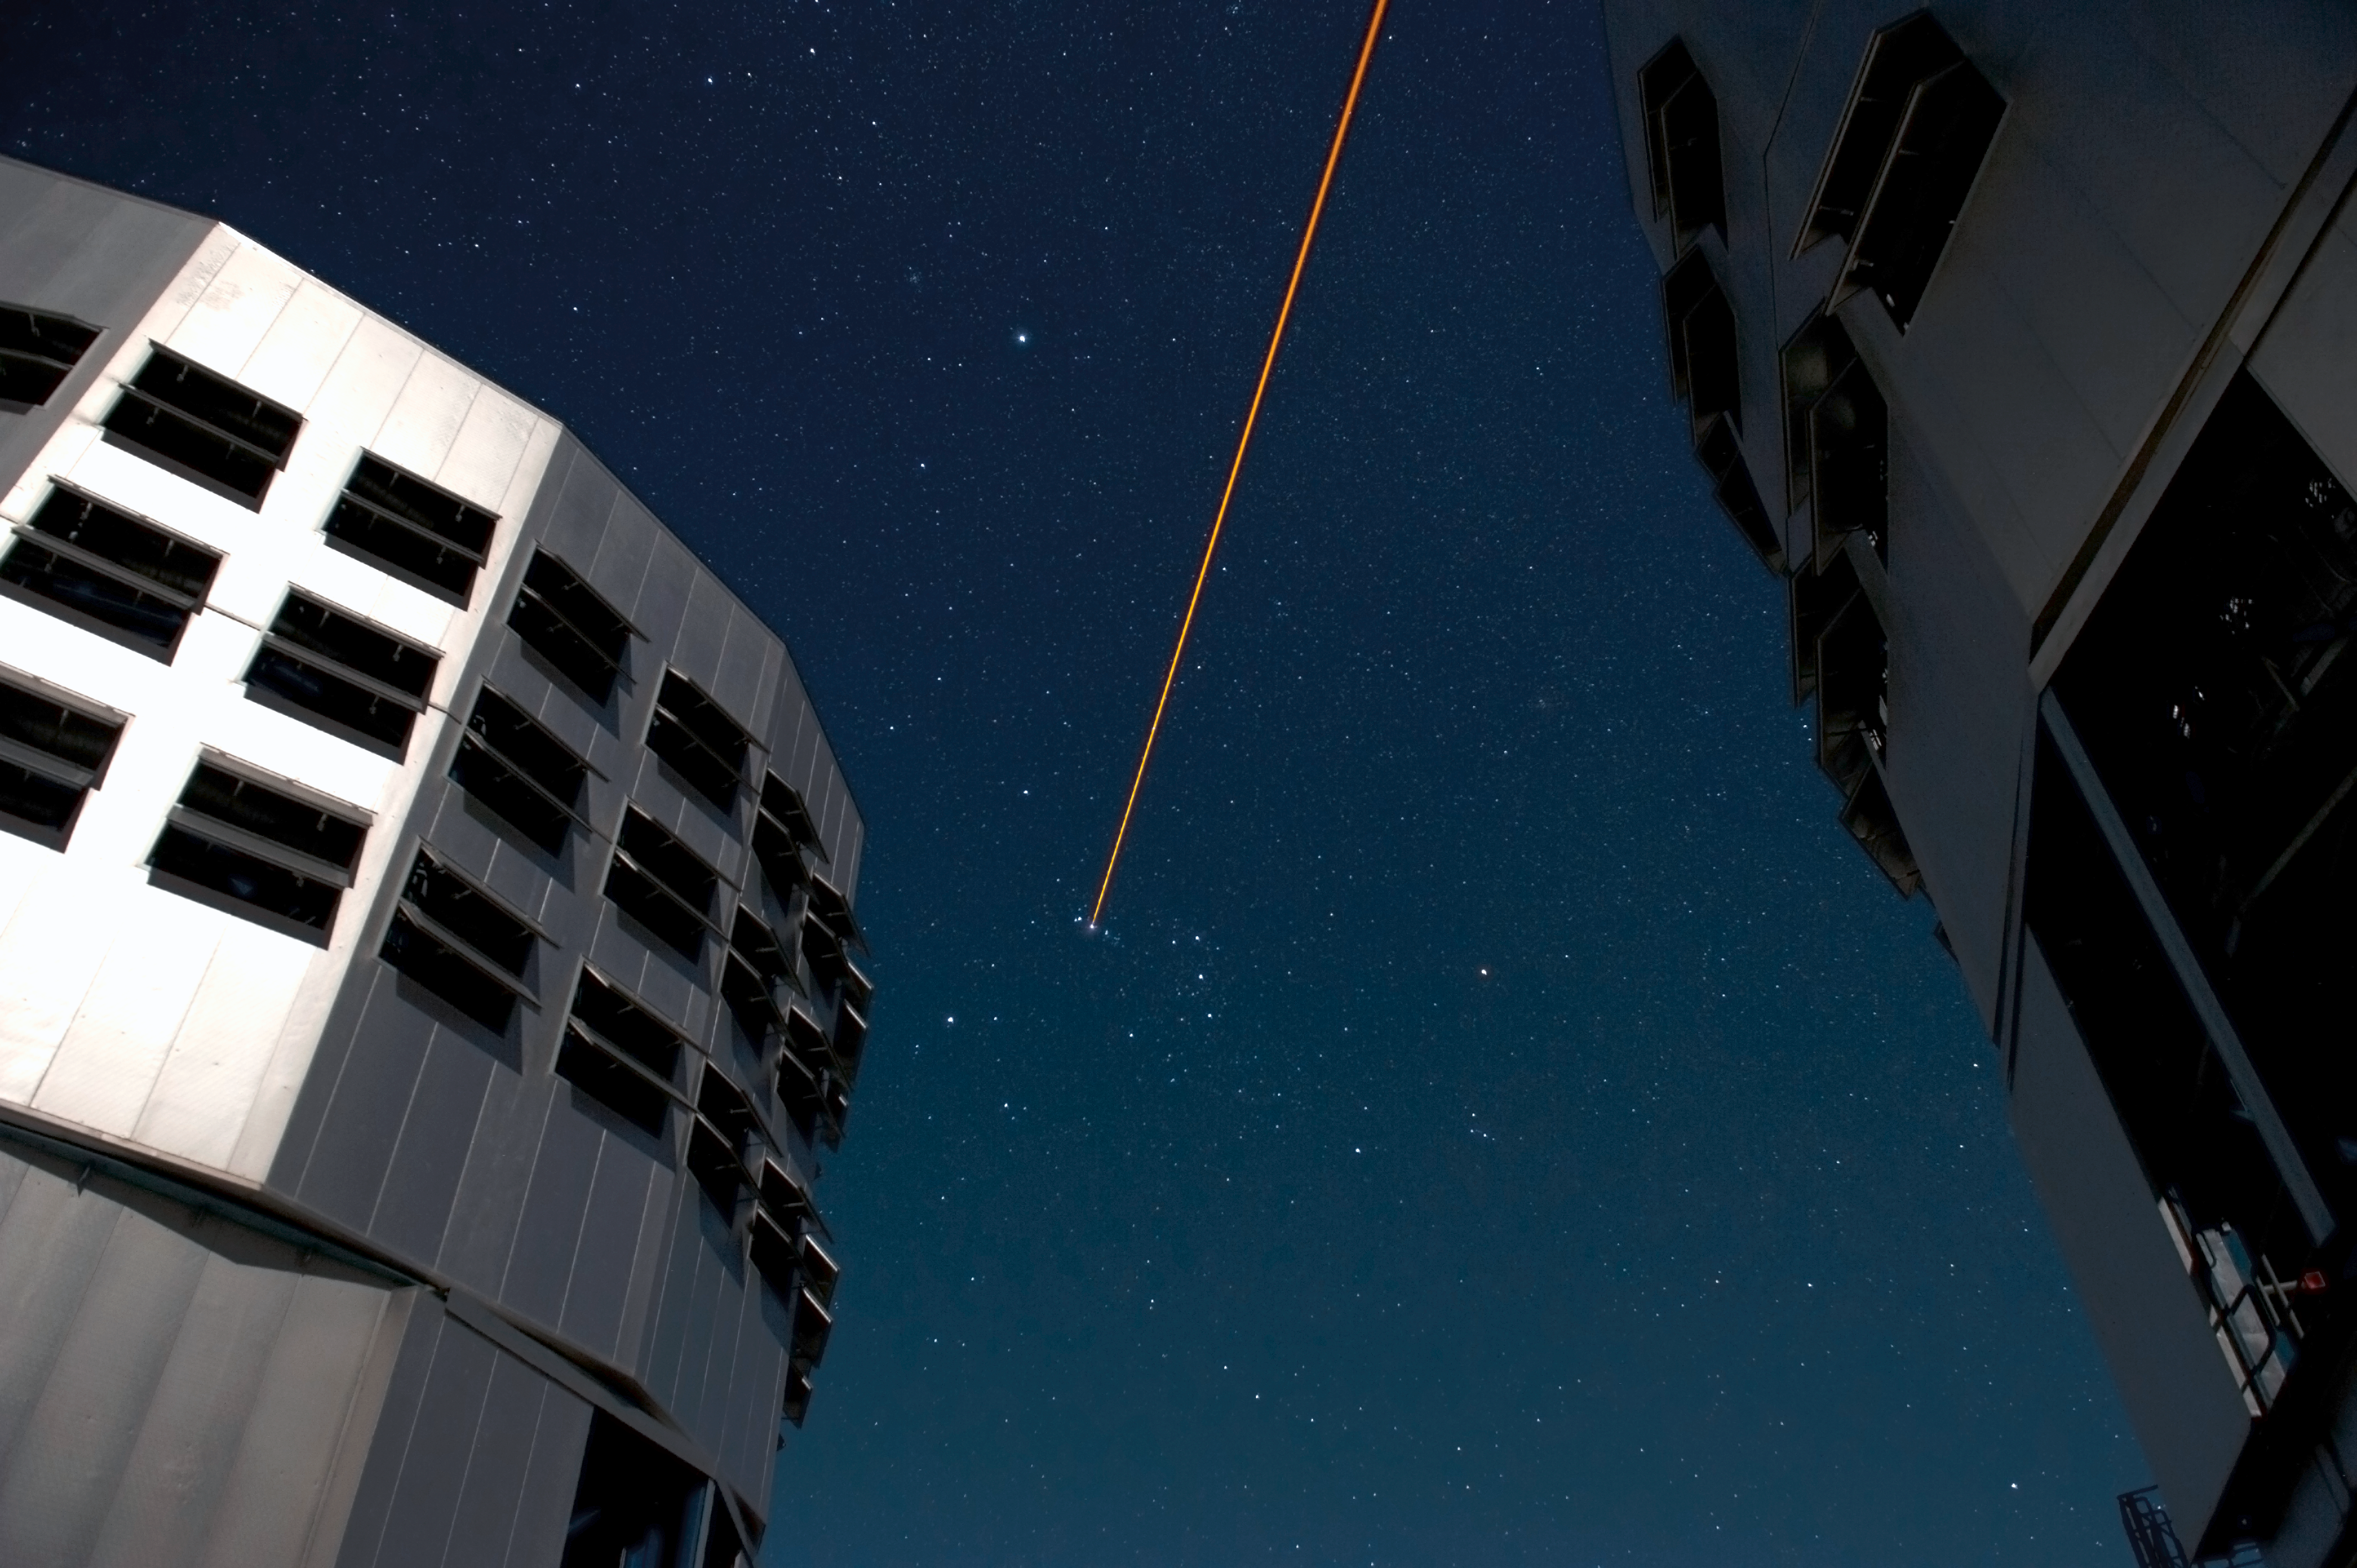

Firing the laser

Two 8.2-m Unit telescopes of ESO's VLT are seen. To the right, Yepun, Unit Telescope number 4 fires its laser which creates an artificial reference star, which is used to measure and correct for the blurring caused by the local atmosphere so that the deformable mirror of the telescope can correct for it. Thanks to these laser guide stars, almost the entire sky can now be observed with the technique known as adaptive optics.

Credit: ESO/Eric Le Roux